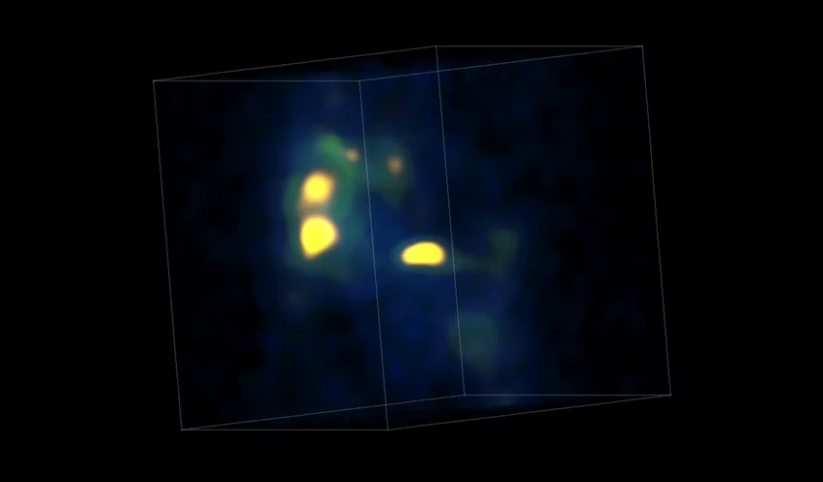

ALMA Discovers Proto Super Star Cluster

Animation of ALMA data depicting dense cores of molecular gas in the Antennae galaxies. The yellow object at the center is the first prenatal example of a globular cluster ever identified.

Credit: K. Johnson, U.Va.; ALMA (NRAO/ESO/NAOJ)